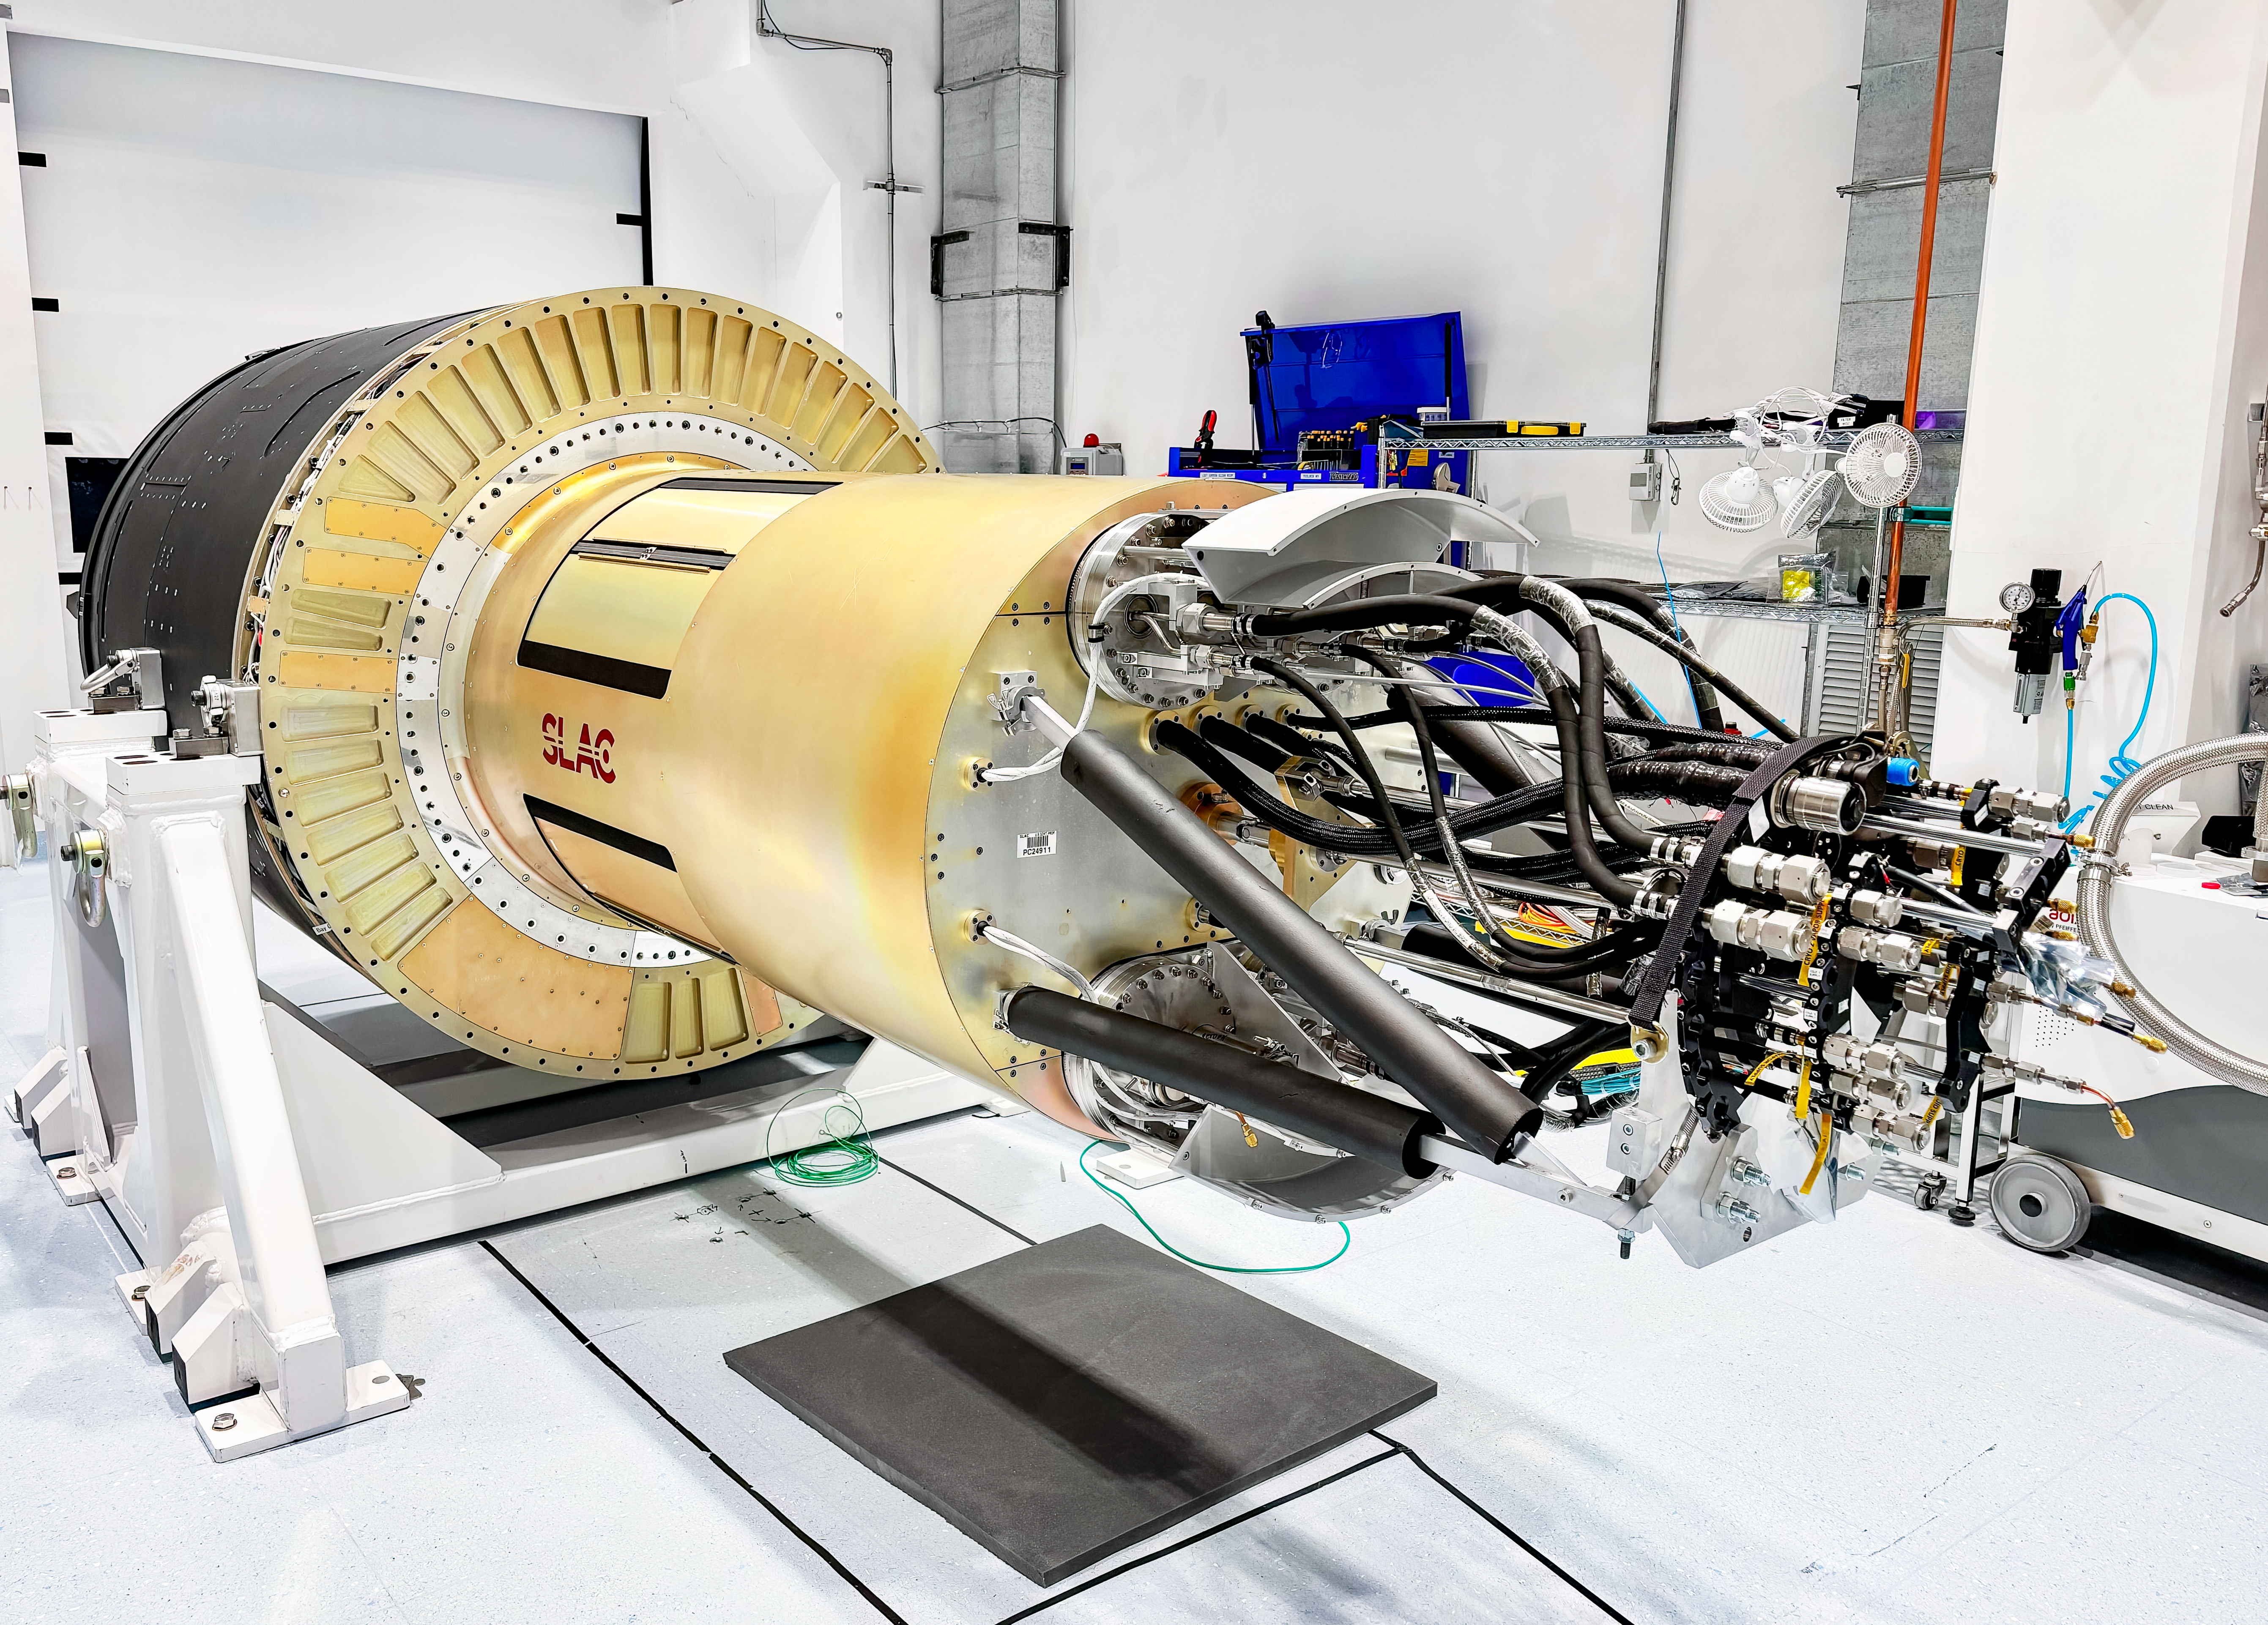

LSST Camera Move

The LSST Camera was moved from the summit clean room and attached to the camera rotator for the first time in February 2025 at NSF-DOE Vera C. Rubin Observatory.

Credit: RubinObs/NOIRLab/SLAC/DOE/NSF/AURA